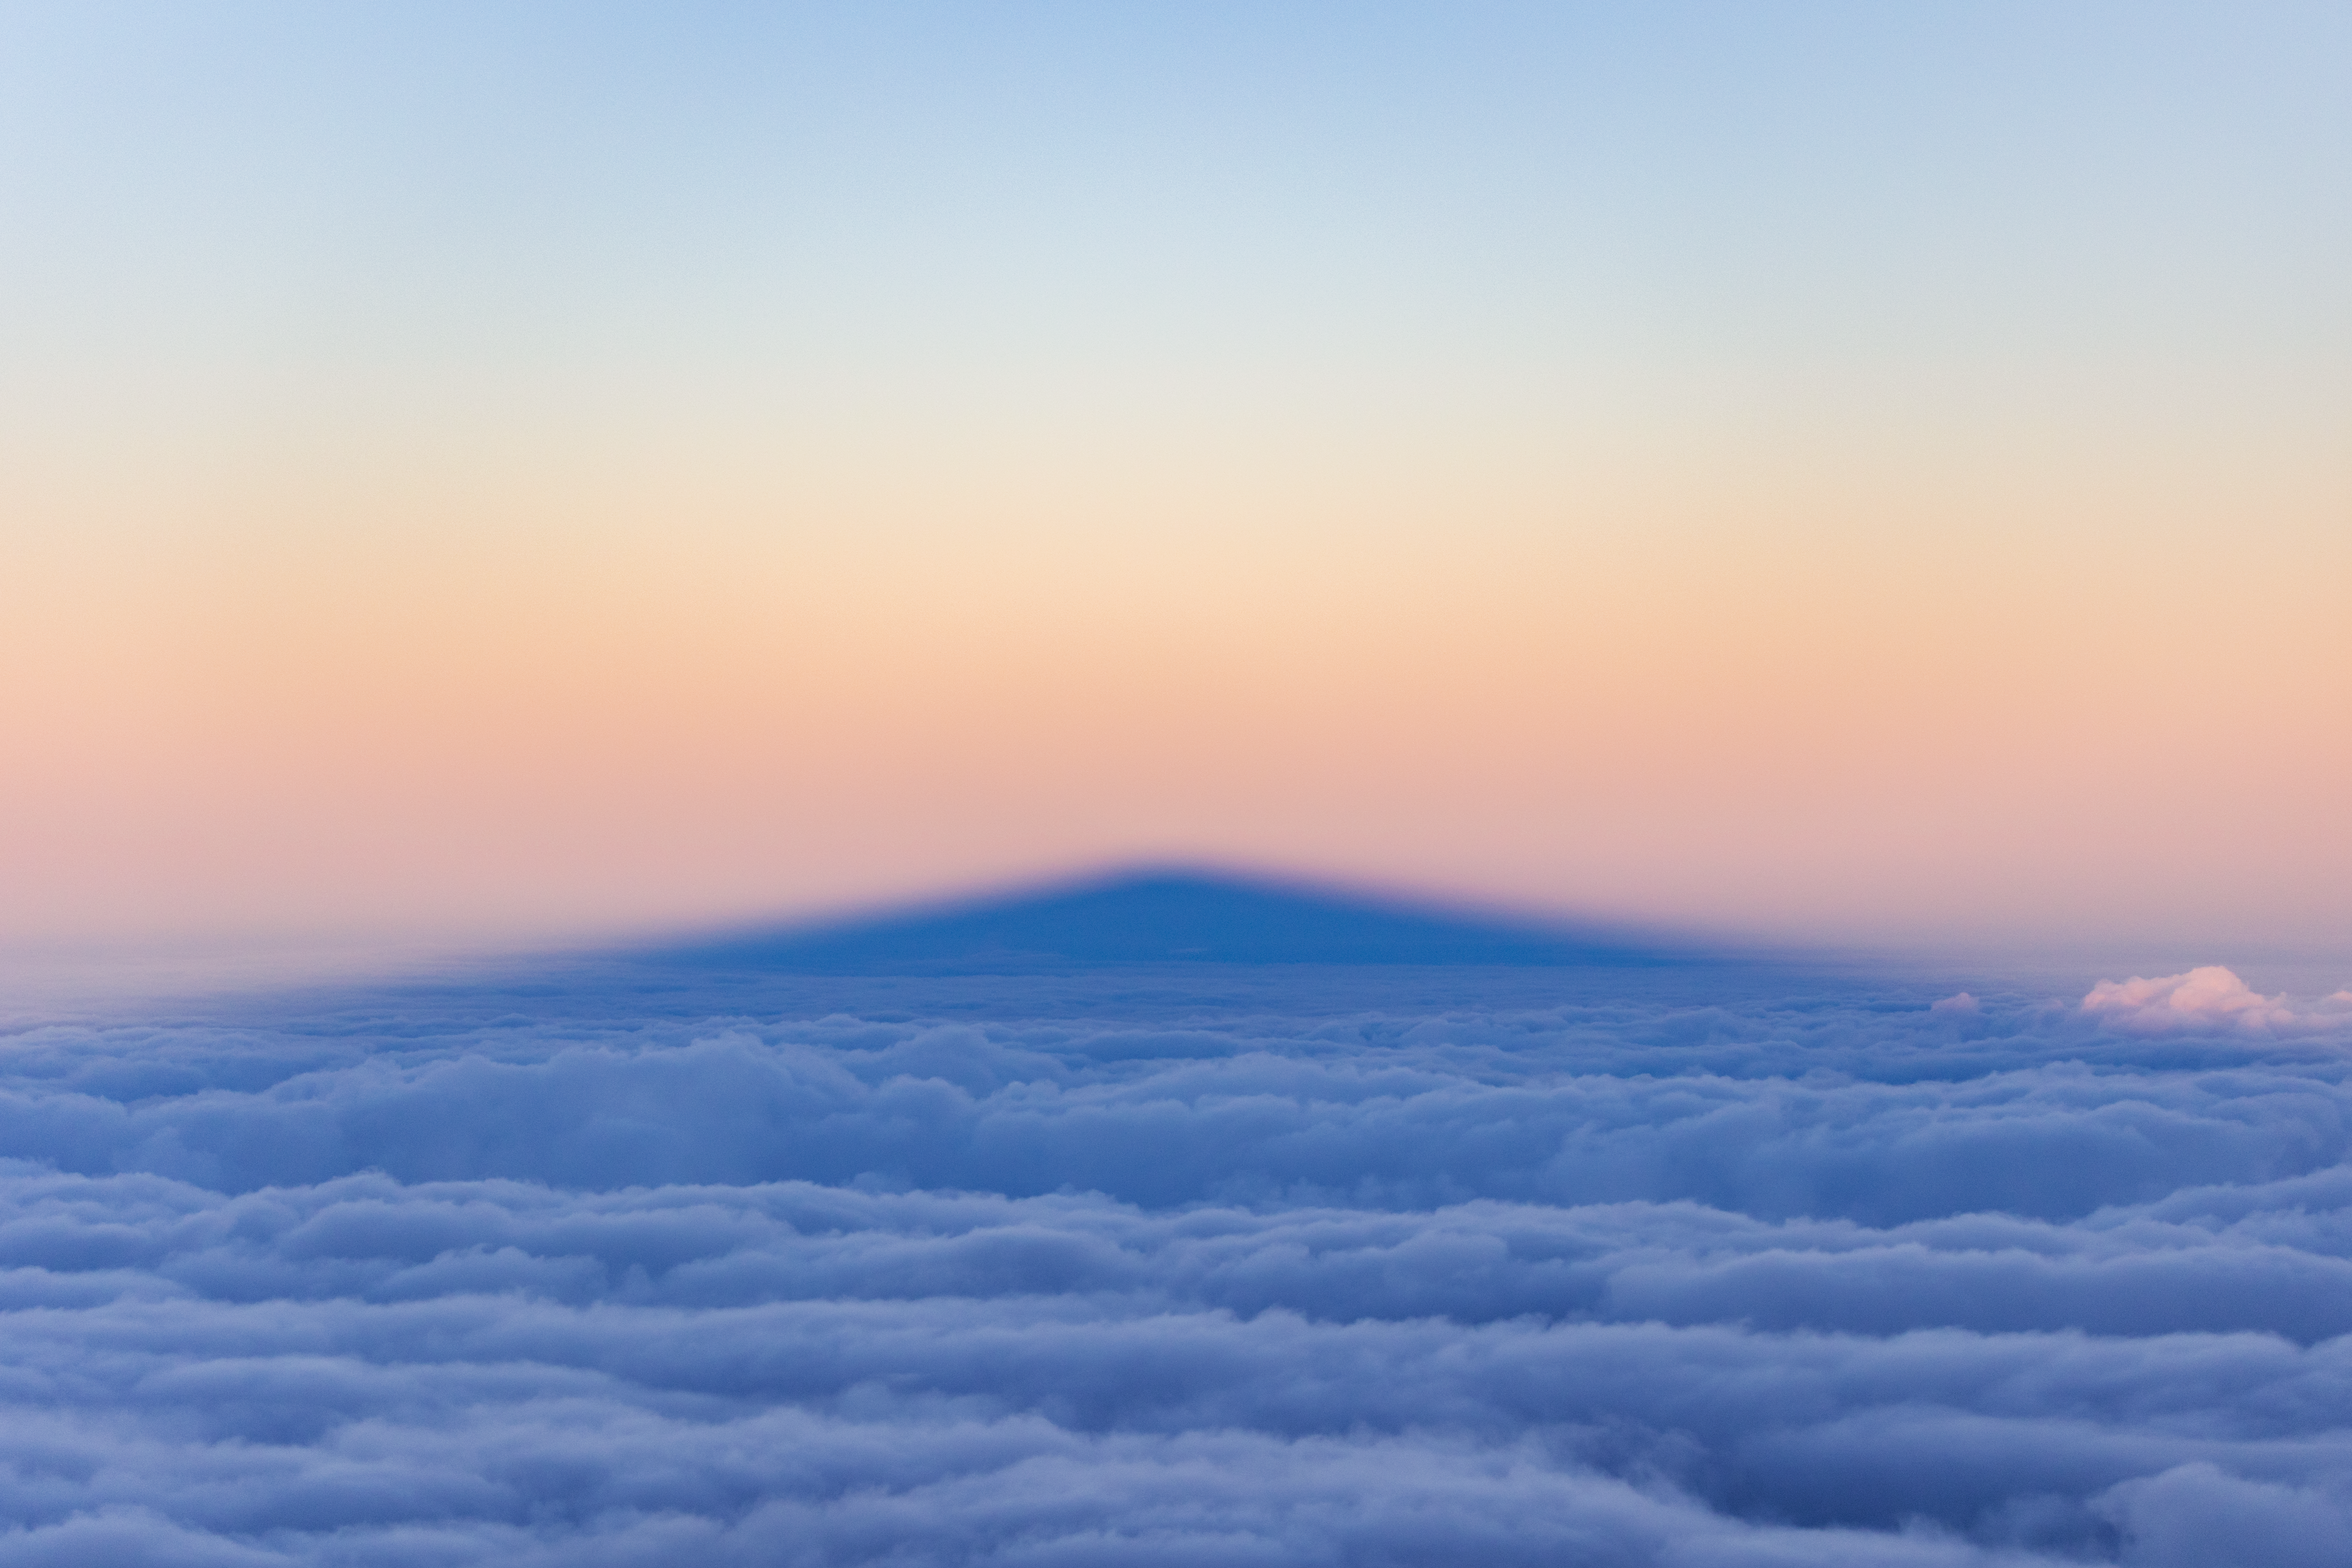

Maunakea's Shadow

The Sun casts the shadow of Maunakea's summit against a backdrop of clouds in Hawai‘i.

Credit: International Gemini Observatory/NOIRLab/NSF/AURA/ T. Slovinský